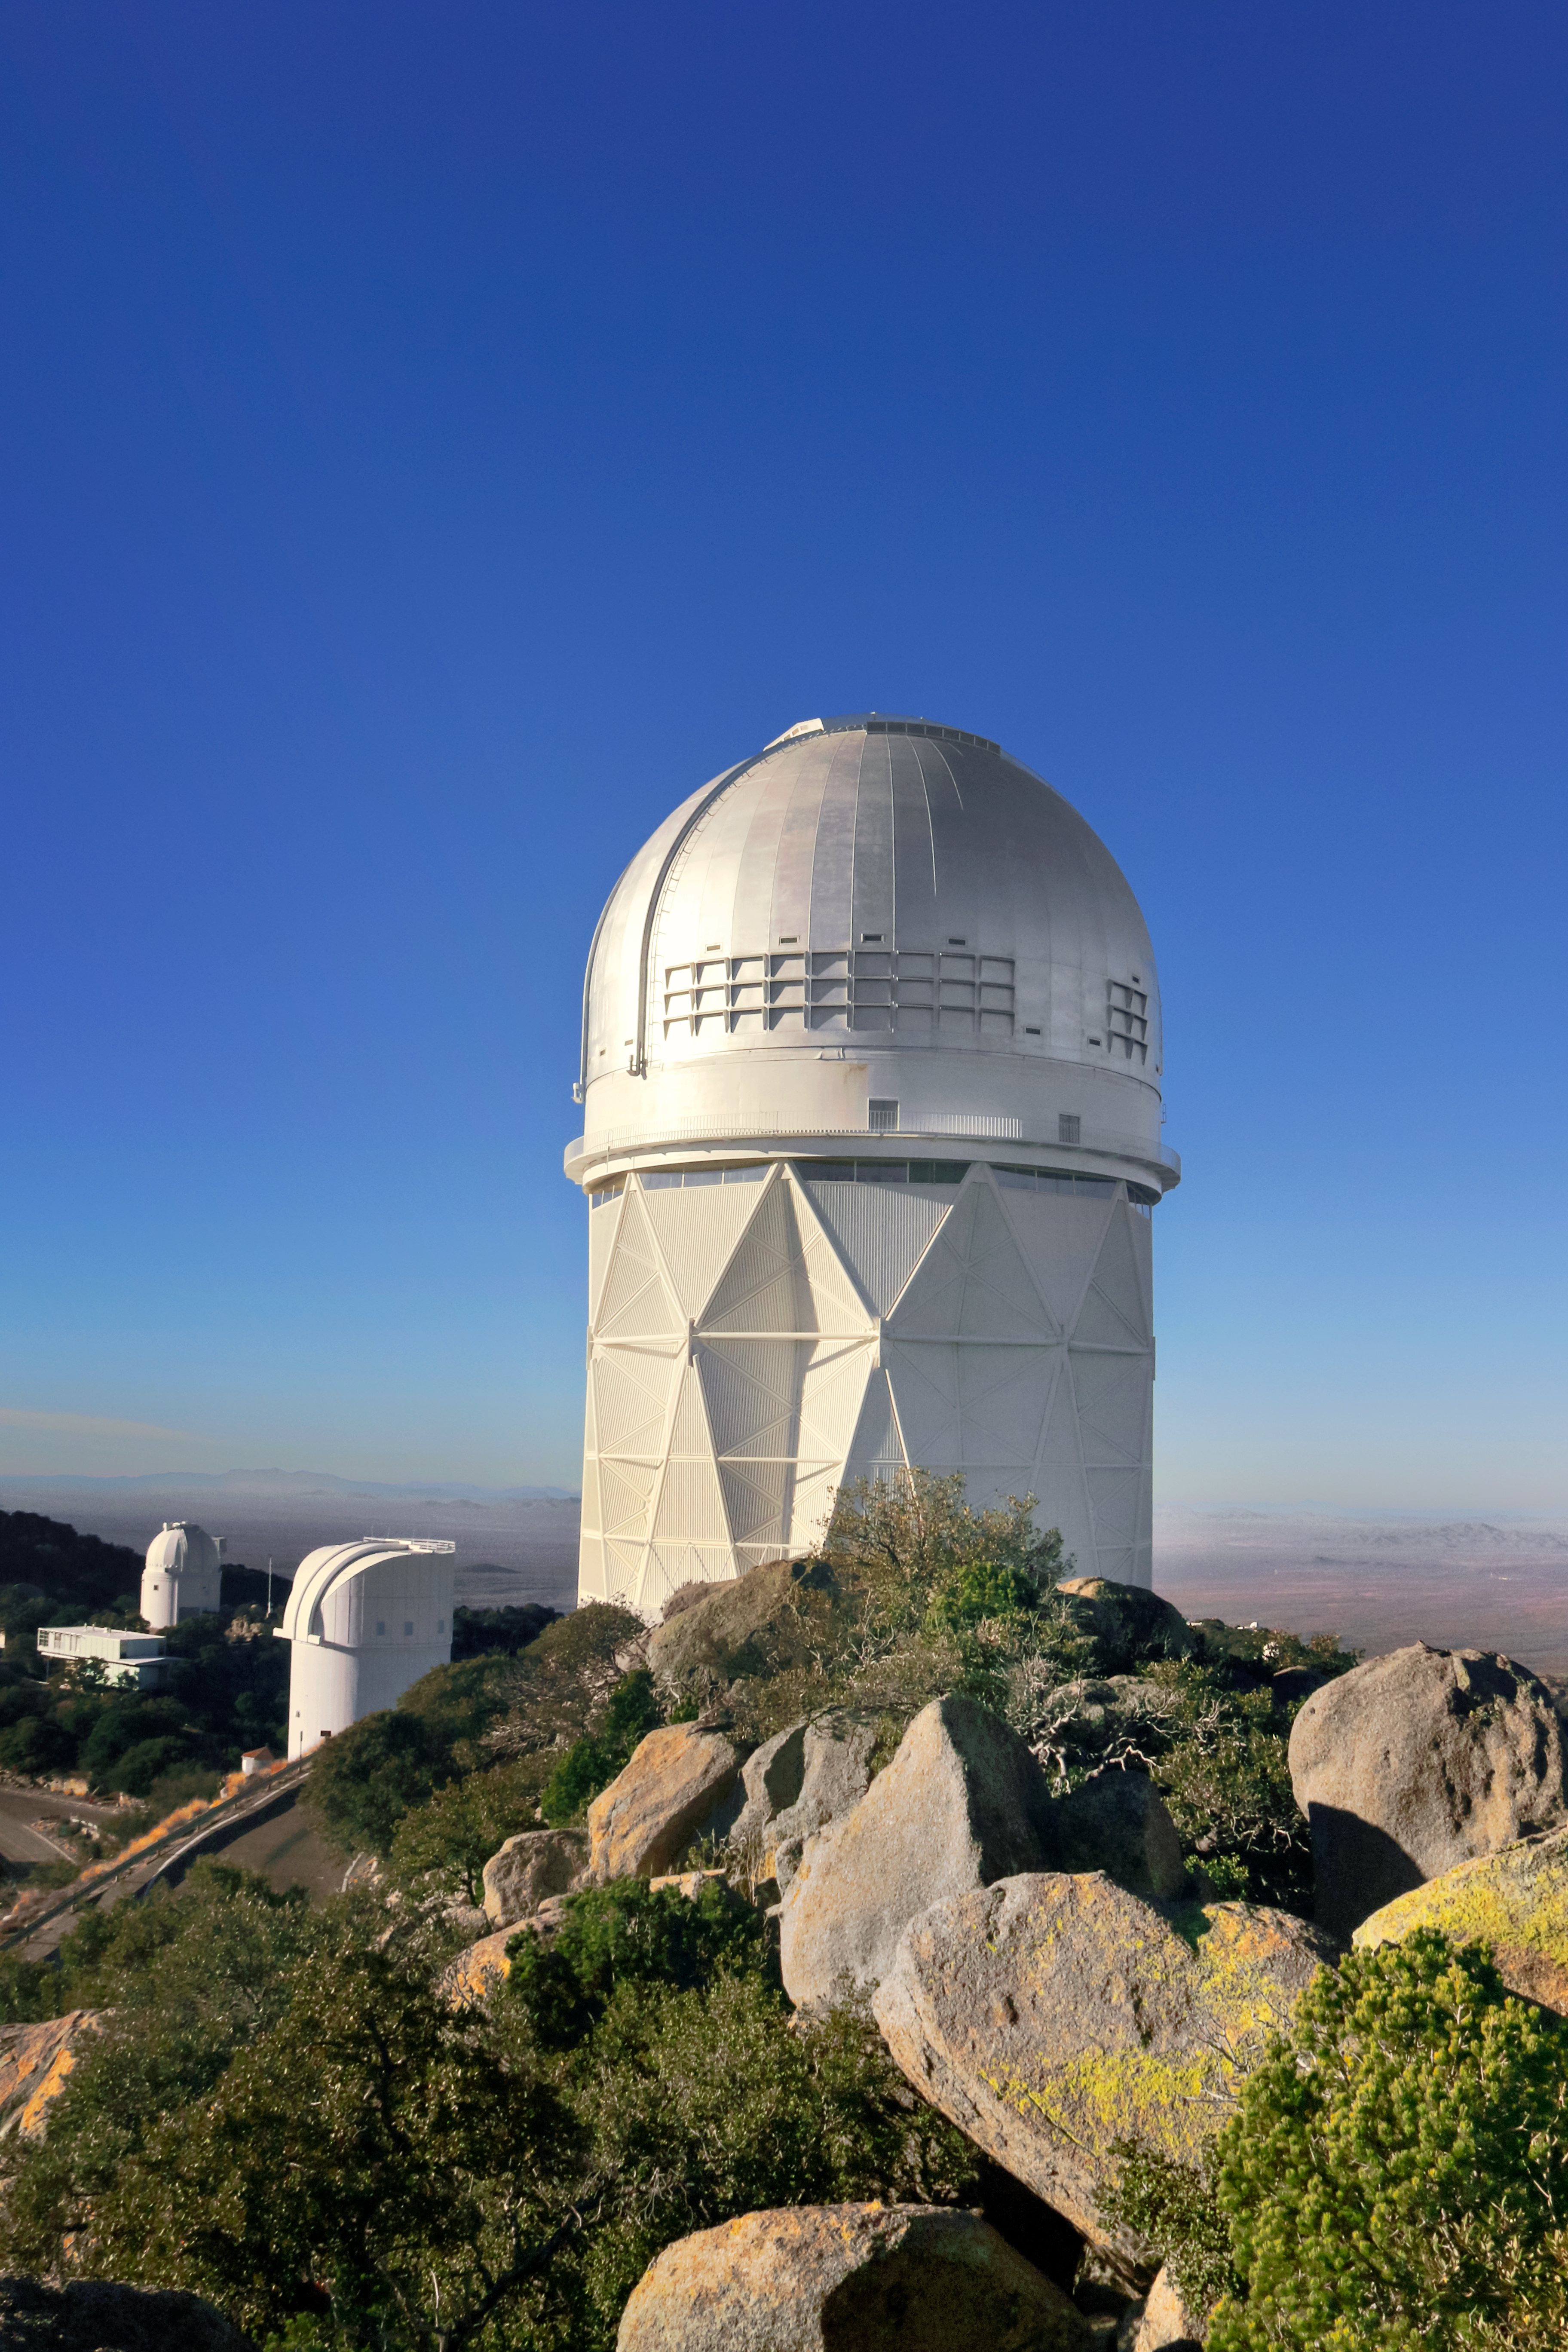

Nicholas U. Mayall 4-meter Telescope

The Nicholas U. Mayall 4-meter Telescope on Kitt Peak National Observatory near Tucson, AZ.

Credit: KPNO/NOIRLab/NSF/AURA/P. Marenfeld